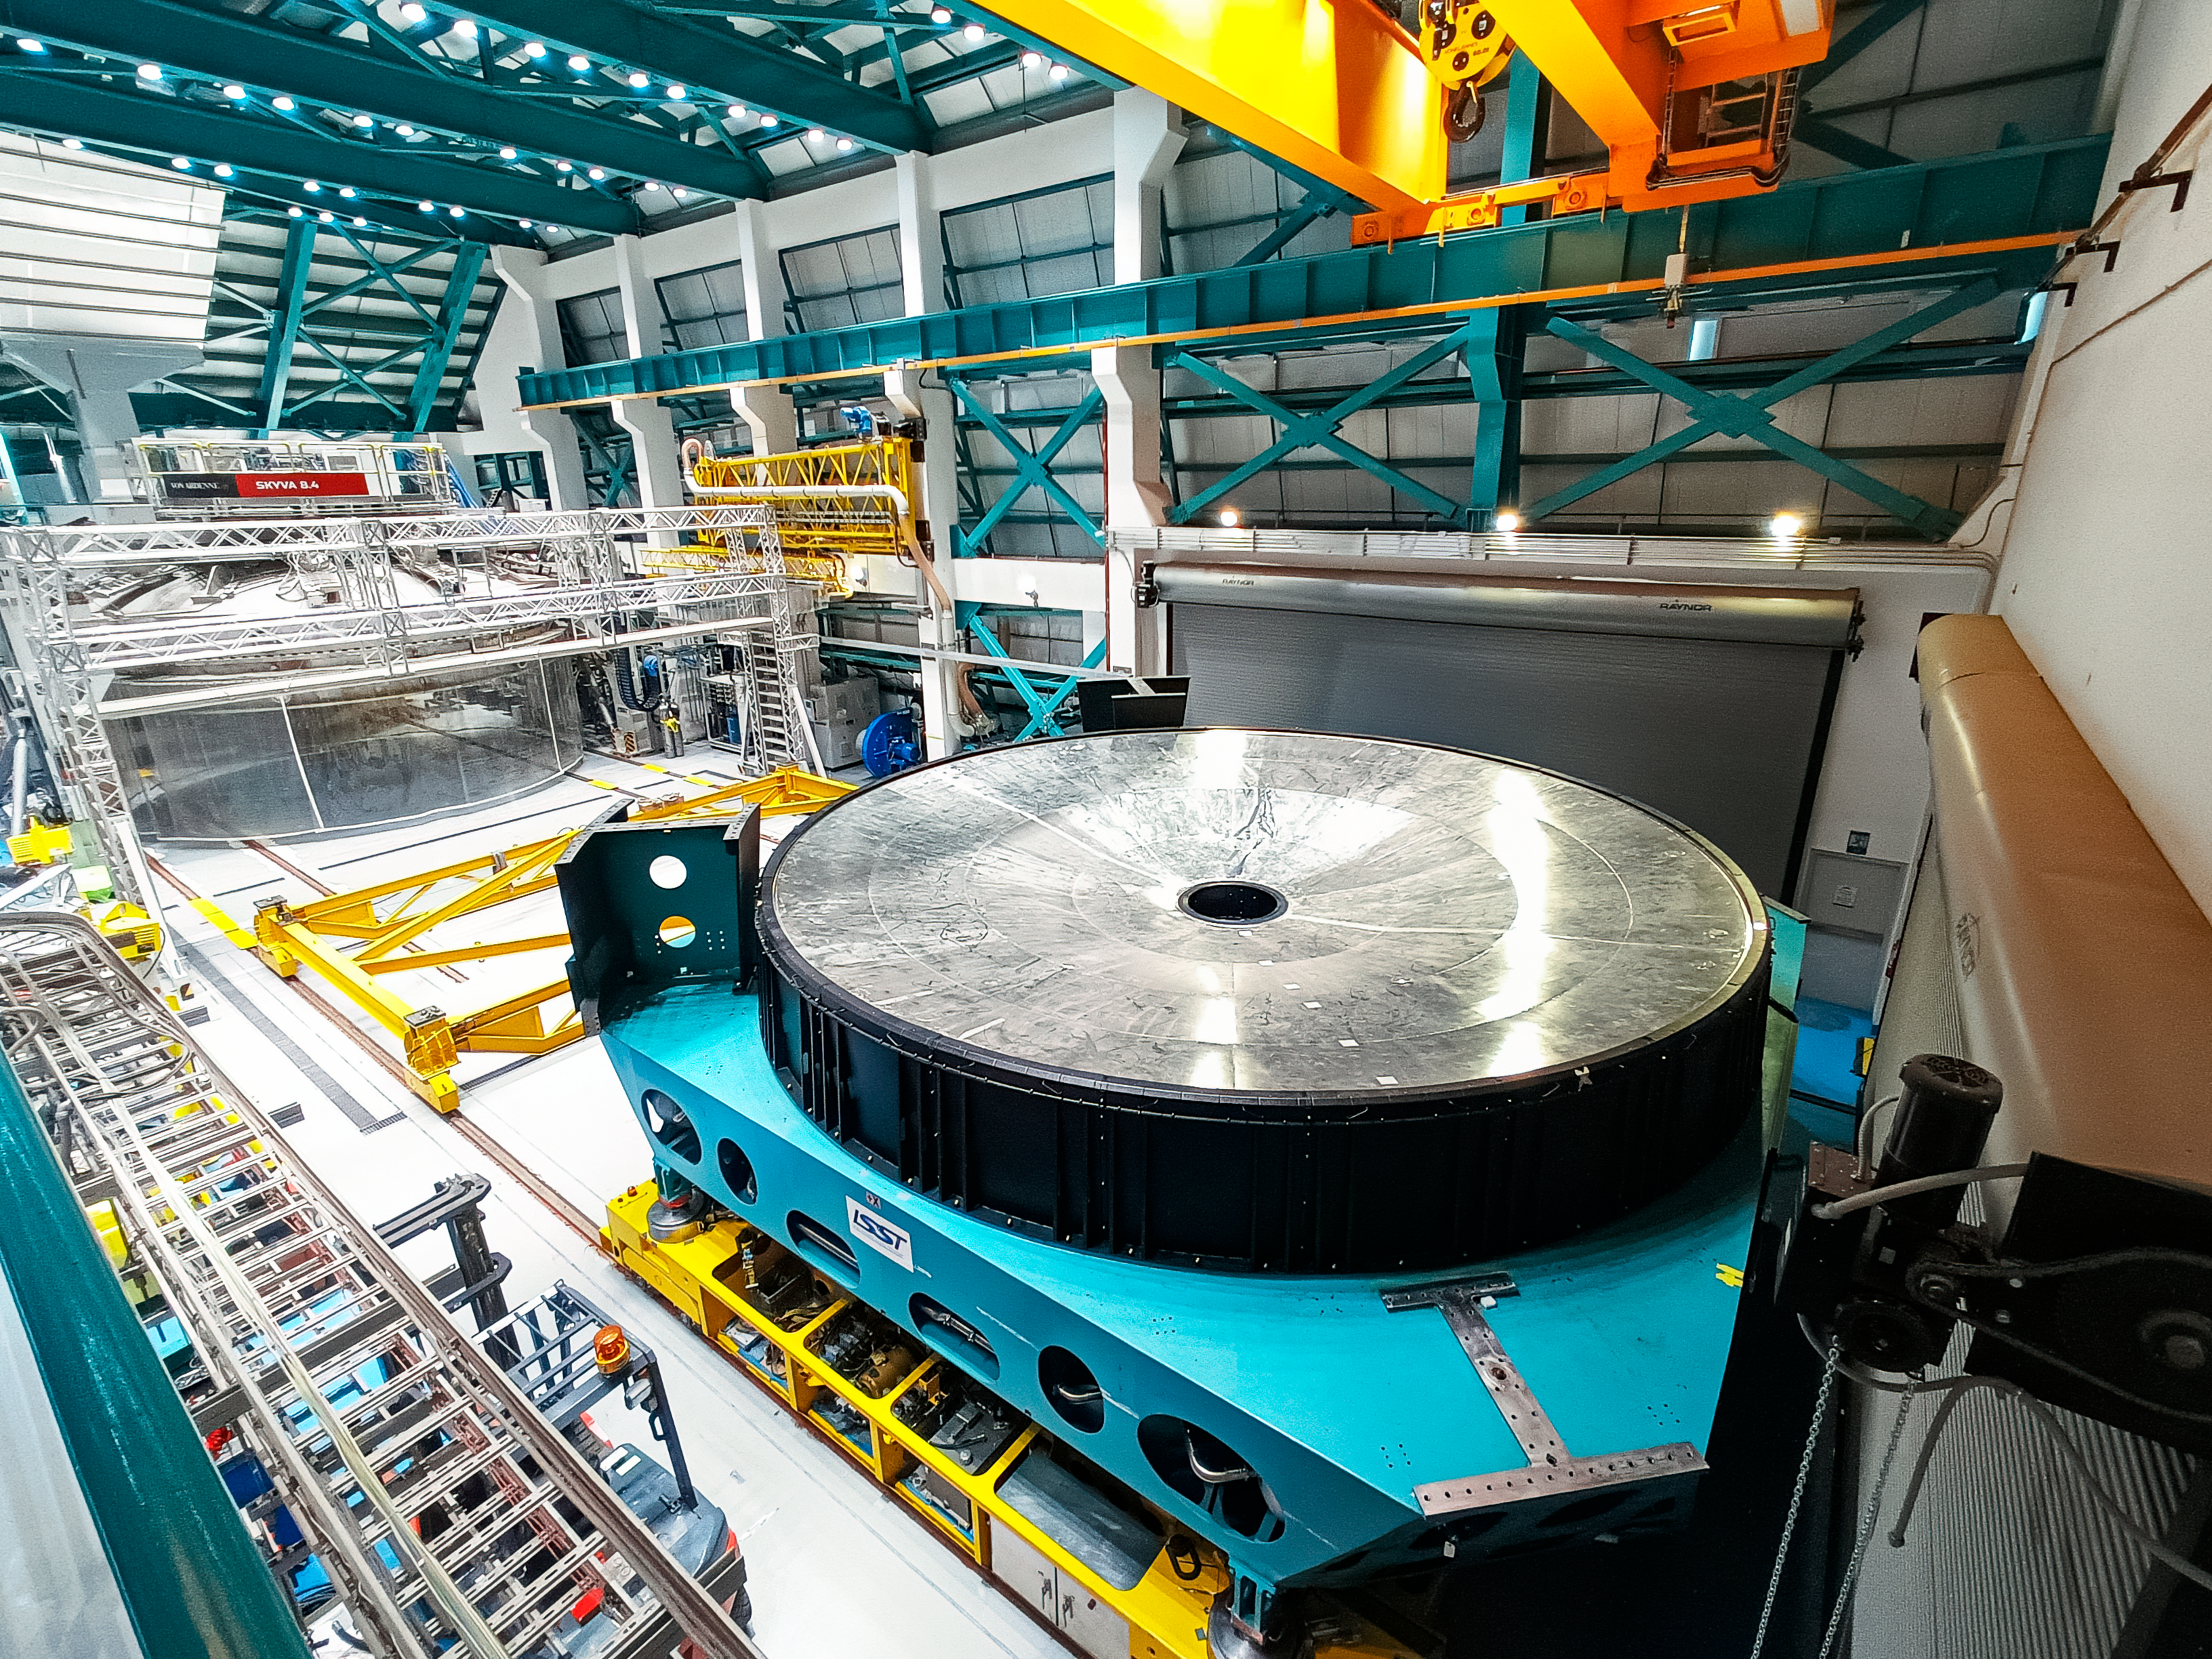

Vera C. Rubin Observatory summit staff remove the M1M3 mirror cell and surrogate mass from the telescope mount.

Vera C. Rubin Observatory summit staff remove the Primary/Tertiary (M1M3) mirror cell and surrogate mirror from the telescope mount in January 2024 and move it to the Level 3 maintenance and integration hall in the Observatory.

Credit: Rubin Observatory/NSF/AURA